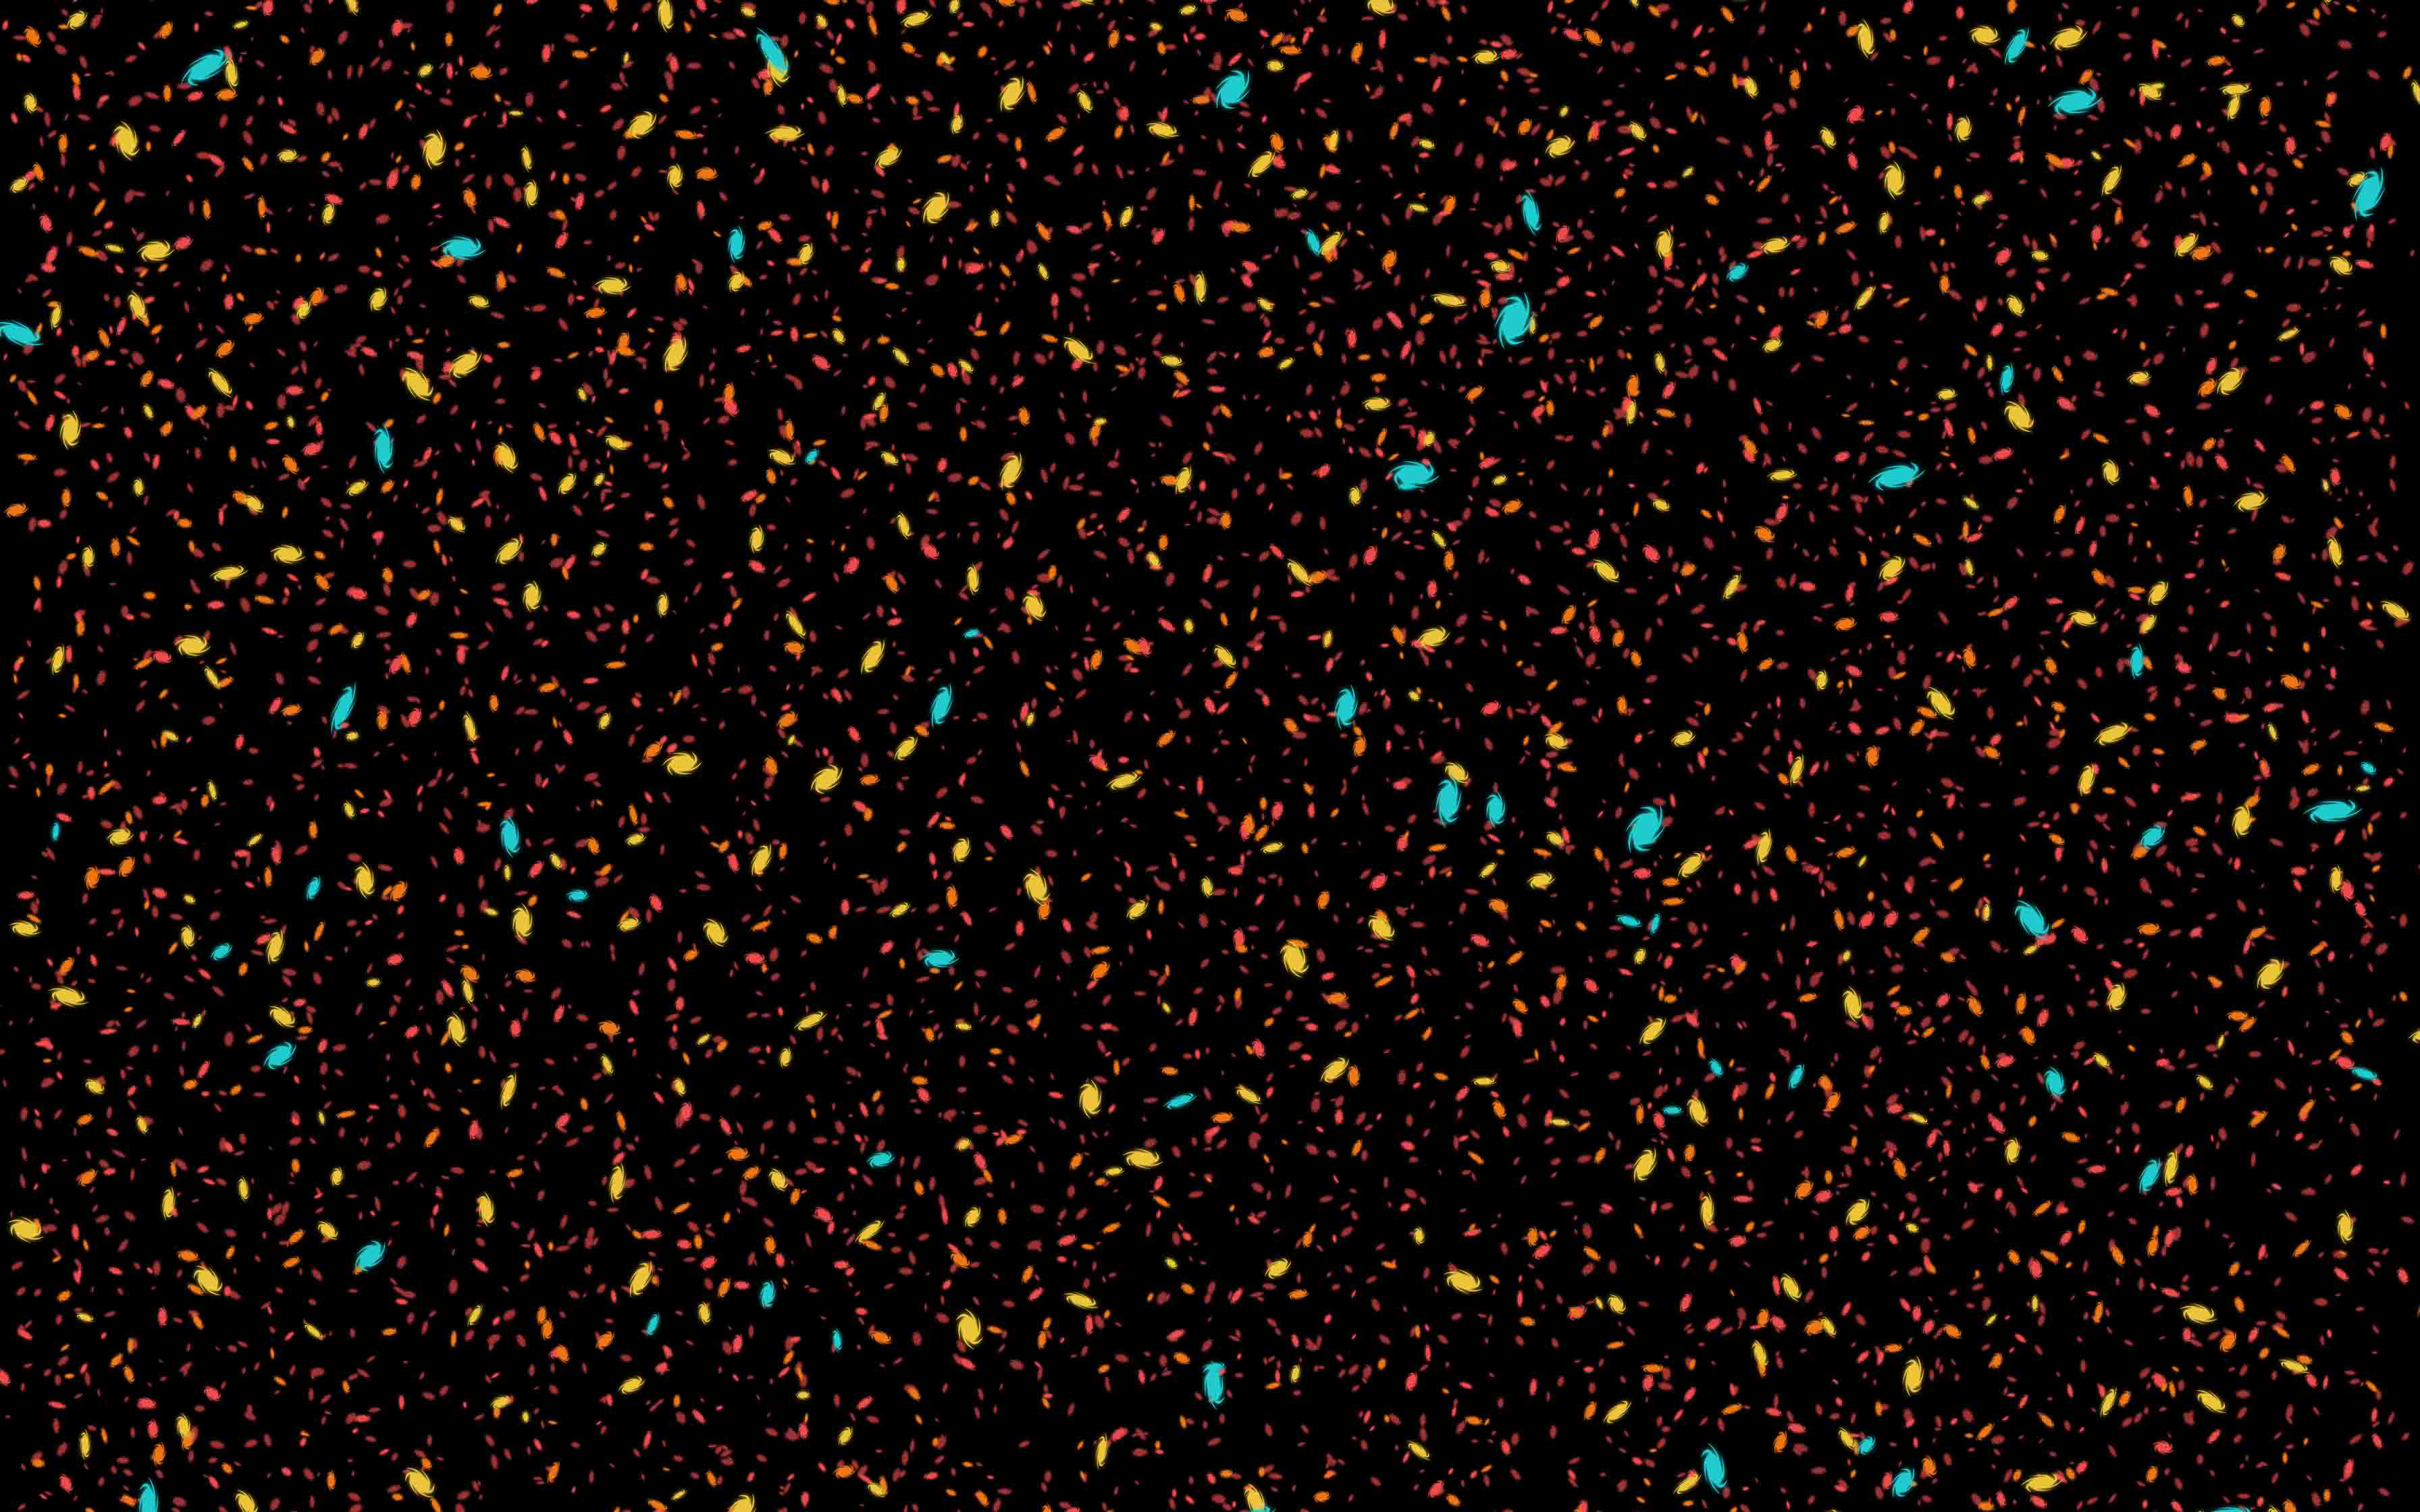

Illustration of the Deep Night Sky

An illustration of the deep night sky showing many stars and galaxies.

Credit: RubinObs/NOIRLab/SLAC/DOE/NSF/AURA